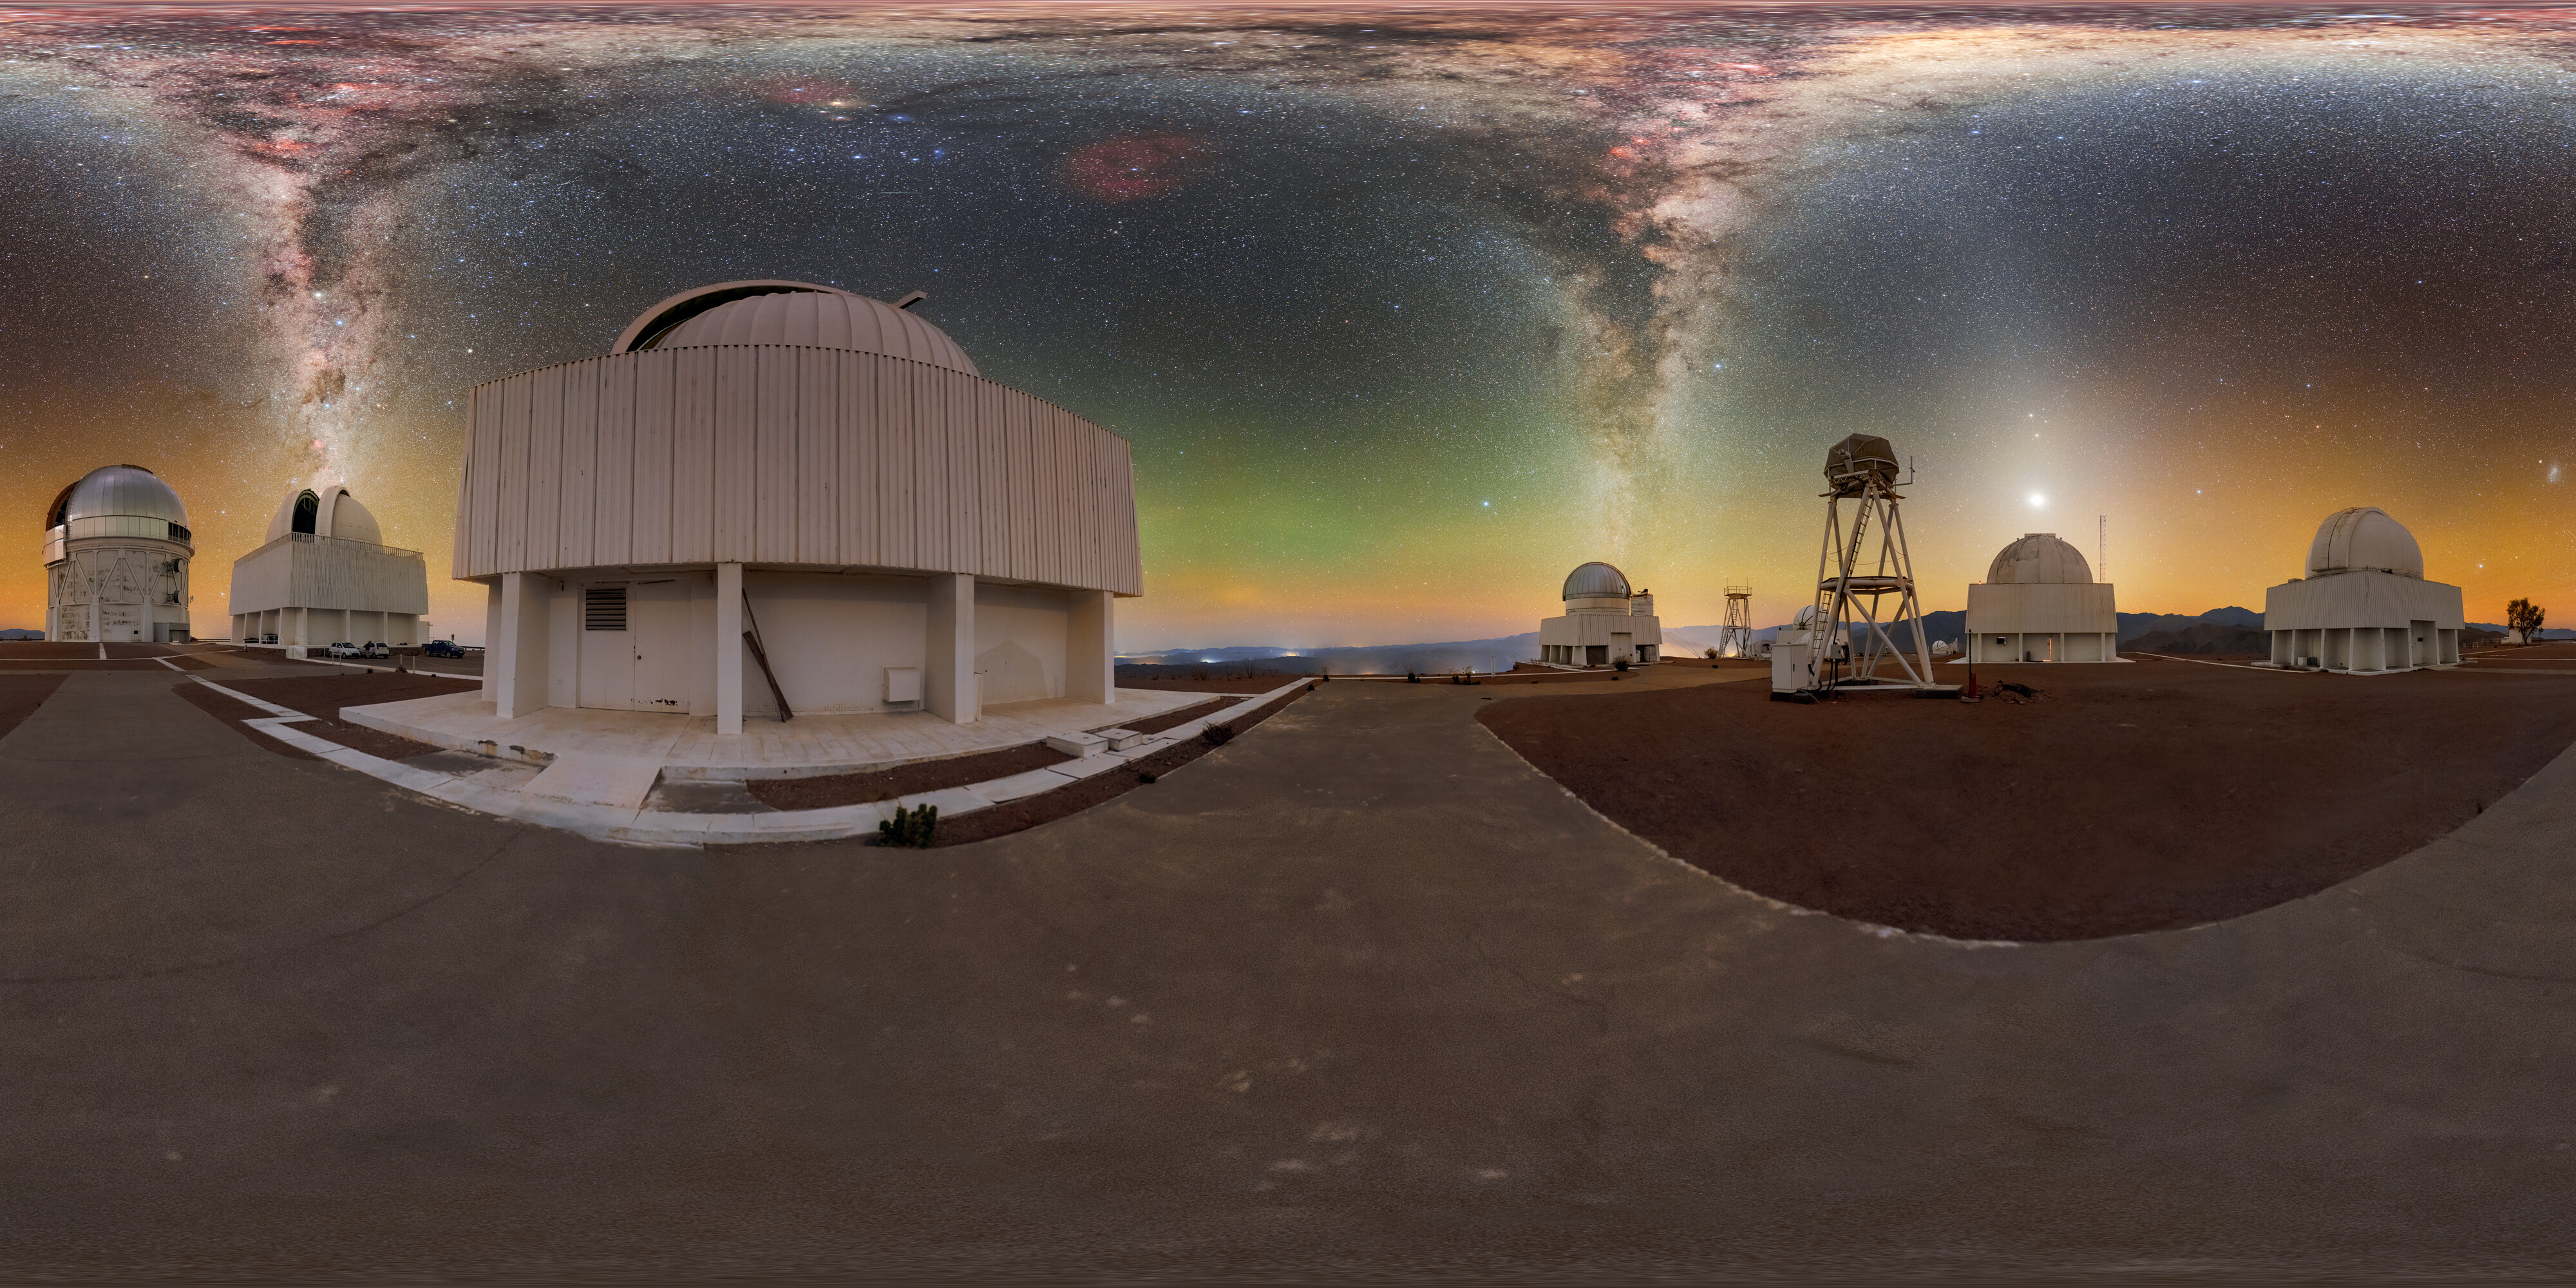

Candles on the CTIO Cake (360 Panorama)

This 360-degree panoramic image features a number of telescopes at Cerro Tololo Inter-American Observatory (CTIO), a Program of NSF NOIRLab. Below the two ends of the Milky Way are US Naval Observatory Deep South Telescope and SMARTS-GSU 1.5-meter Telescope while Venus, Mars, and Saturn glow above the Planetary Defense 1.0-meter Telescope. Other telescopes in this image include Víctor M. Blanco 4-meter Telescope, SMARTS–GSU 0.9-meter Telescope, DIMM1 Seeing Monitor, and UBC Southern Observatory. A panorama of this image was featured as an Image of the Week and can be found as a fulldome image.

This photo was taken as part of the NOIRLab 2022 Photo Expedition to all the NOIRLab sites. Petr Horálek, the photographer, is a NOIRLab Audiovisual Ambassador.

Credit: CTIO/NOIRLab/NSF/AURA/P. Horálek (Institute of Physics in Opava)